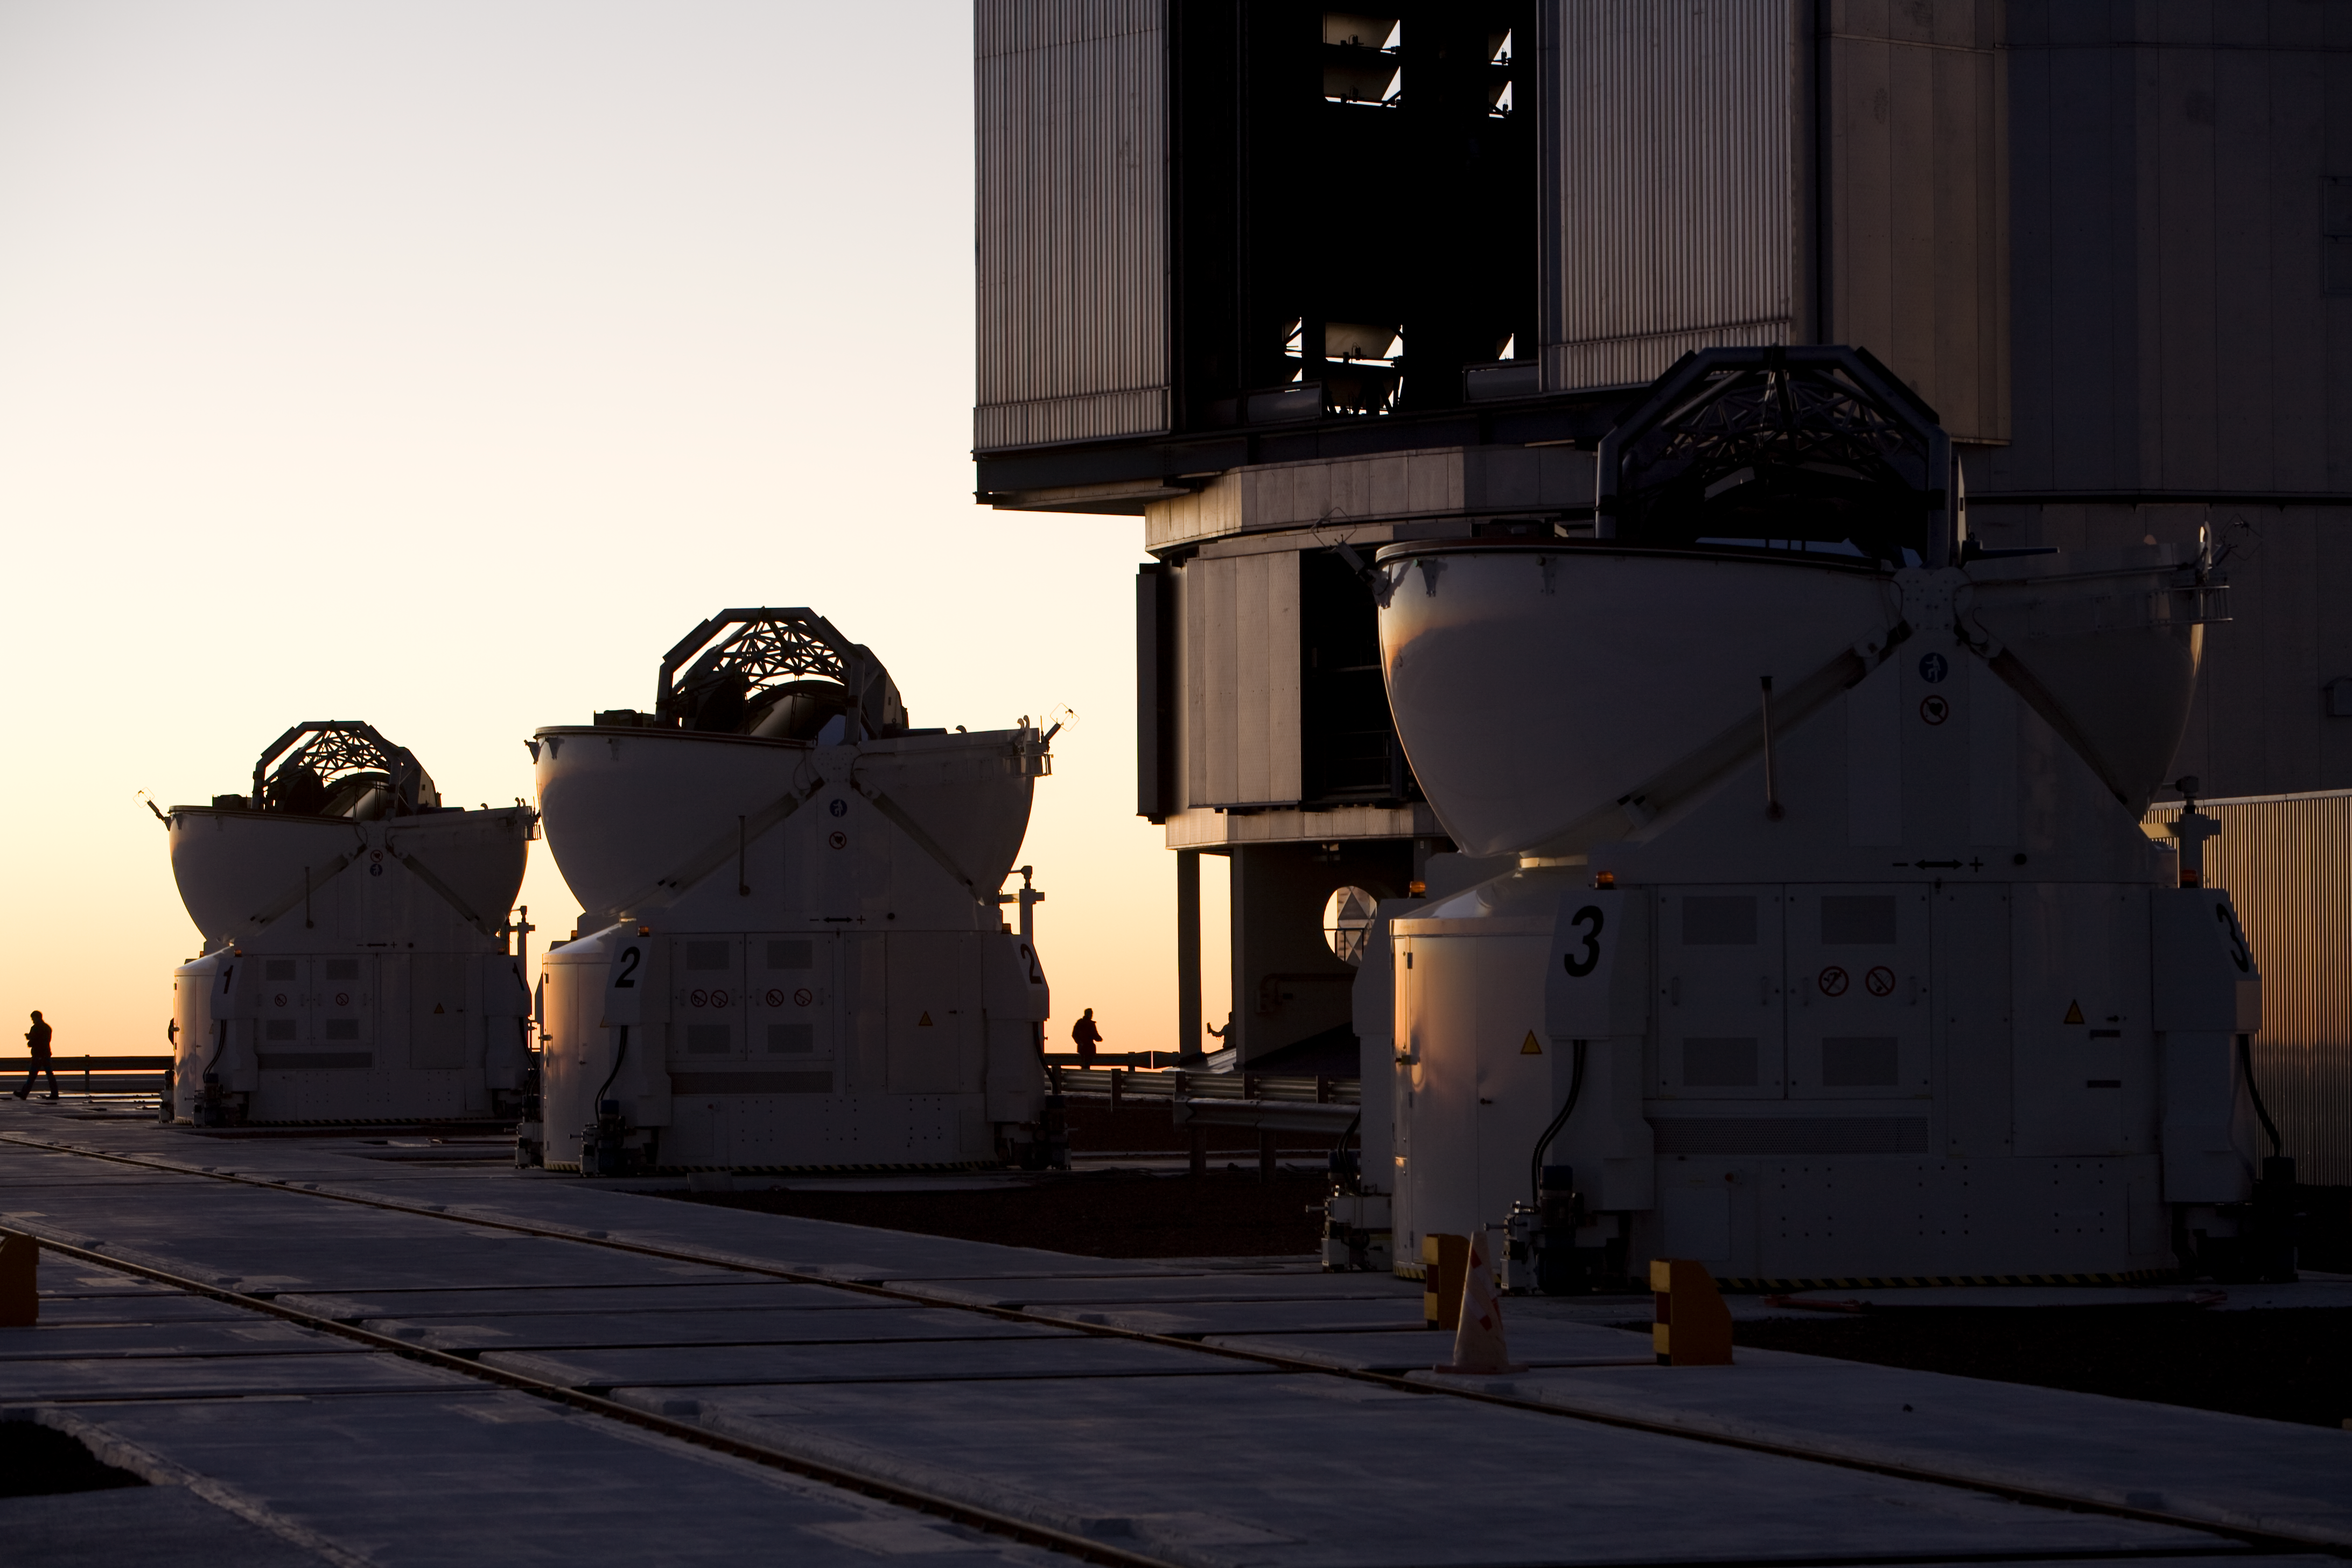

The Auxiliary Telescopes on the Paranal platform

The VLT is composed of four 8.2-m Unit Telescope (Antu, Kueyen, Melipal and Yepun). They have been progressively put into service together with a vast suite of the most advanced astronomical instruments and are operated every night in the year. Contrary to other large astronomical telescopes, the VLT was designed from the beginning with the use of interferometry as a major goal. The VLT Interferometer (VLTI) combines starlight captured by two or three 8.2- VLT Unit Telescopes, dramatically increasing the spatial resolution and showing fine details of a large variety of celestial objects. However, most of the time the large telescopes are used for other research purposes. They are therefore only available for interferometric observations during a limited number of nights every year. Thus, in order to exploit the VLTI each night and to achieve the full potential of this unique setup, some other (smaller), dedicated telescopes were included into the overall VLT concept. These telescopes, known as the VLTI Auxiliary Telescopes (ATs), are mounted on tracks and can be placed at precisely defined "parking" observing positions on the observatory platform. From these positions, their light beams are fed into the same common focal point via a complex system of reflecting mirrors mounted in an underground system of tunnels. The Auxiliary Telescopes are real technological jewels. They are placed in ultra-compact enclosures, complete with all necessary electronics, an air conditioning system and cooling liquid for thermal control, compressed air for enclosure seals, a hydraulic plant for opening the dome shells, etc. Each AT is also fitted with a transporter that lifts the telescope and relocates it from one station to another. It moves around with its own housing on the top of Paranal, almost like a snail.

Credit: ESO/H.H.Heyer